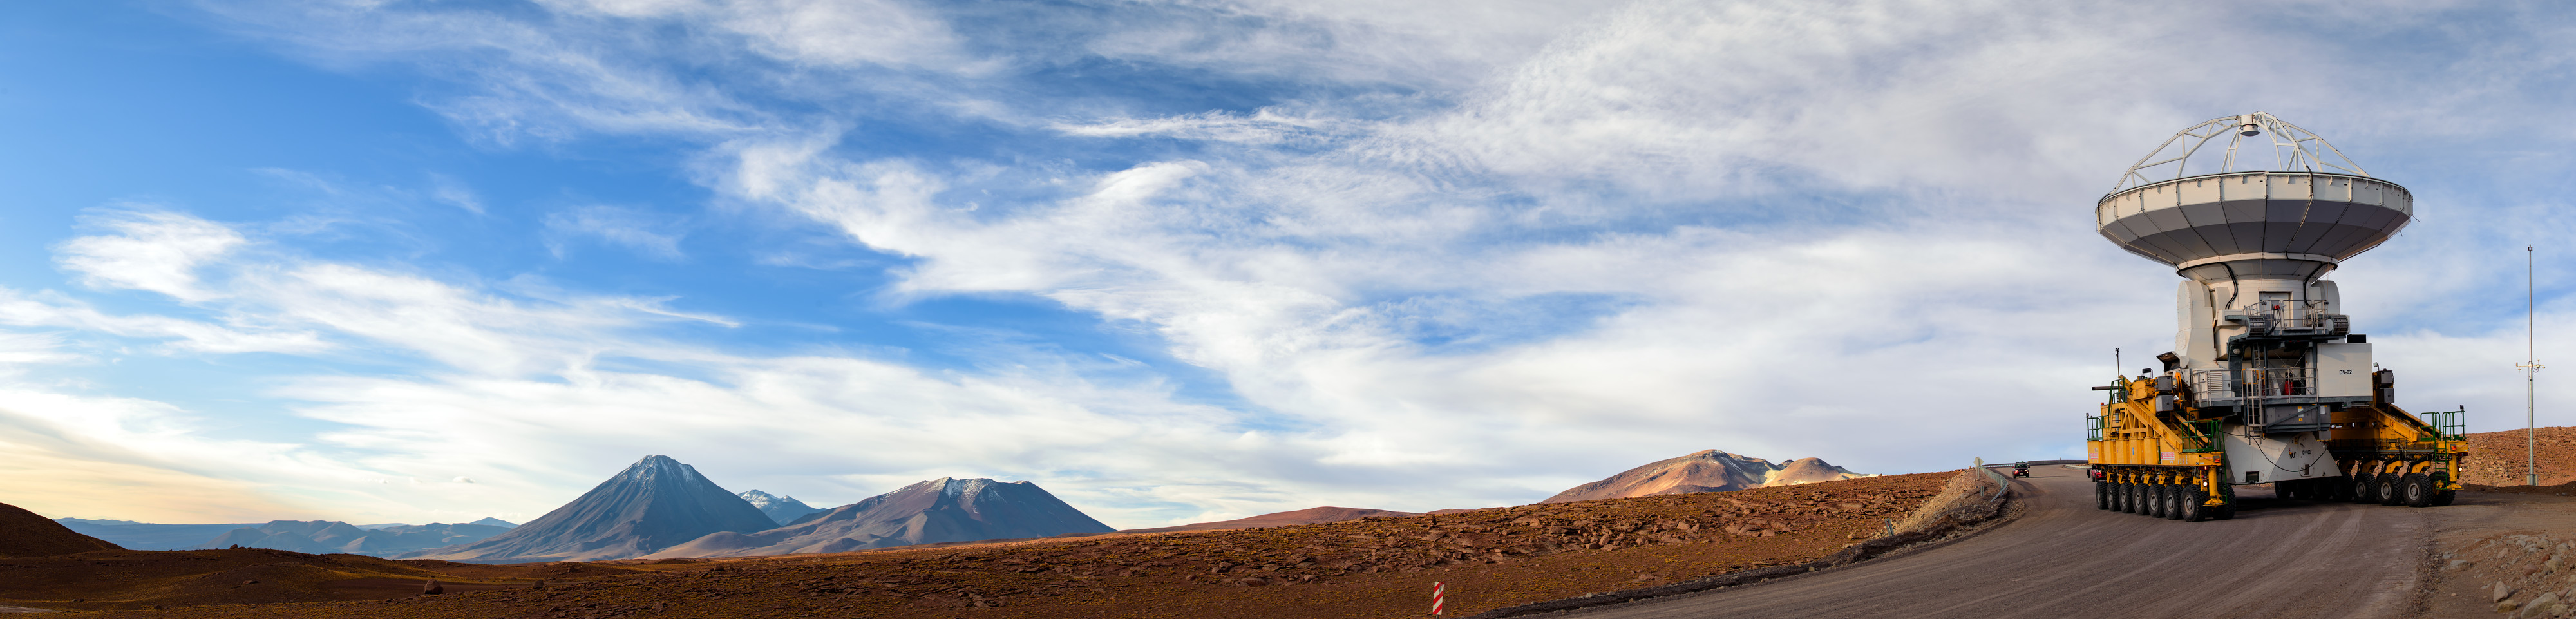

Leviathan of the Atacama

Chile’s Atacama Desert comprises over 100 000 square kilometres of arid, barren terrain. However, for astronomers working at the largest ground-based astronomical project in existence, the Atacama Large Millimeter/submillimeter Array (ALMA), some of the most important measurements occur on the scale of just a few millimetres.

The ALMA Operations Support Facility (OSF) sits at an altitude of 2900 metres above sea level in the Andes. From here, astronomers, technicians, and engineers can control each of ALMA’s individual 66 antennas, which are located over 2000 metres higher, at 5000 metres elevation, up on the Chajnantor plateau. Getting the antennas up to this plateau presents quite an engineering challenge.

Enter Otto and Lore! These huge orange beasts — one of which is seen here — were specifically designed and built in Germany to carry the 100-tonne antennas from the OSF to Chajnantor (a distance of some 28 kilometres). When they arrive, the leviathan transporters position each antenna with millimetre precision. This incredibly exact positioning is crucial to the array’s scientific operations, and enables ALMA to produce some of the world’s sharpest images of the Universe.

You can see Otto and Lore in action in ESOcast 56: Gentle Giants in the Desert.

Credit: ESO/B. Tafreshi (twanight.org)